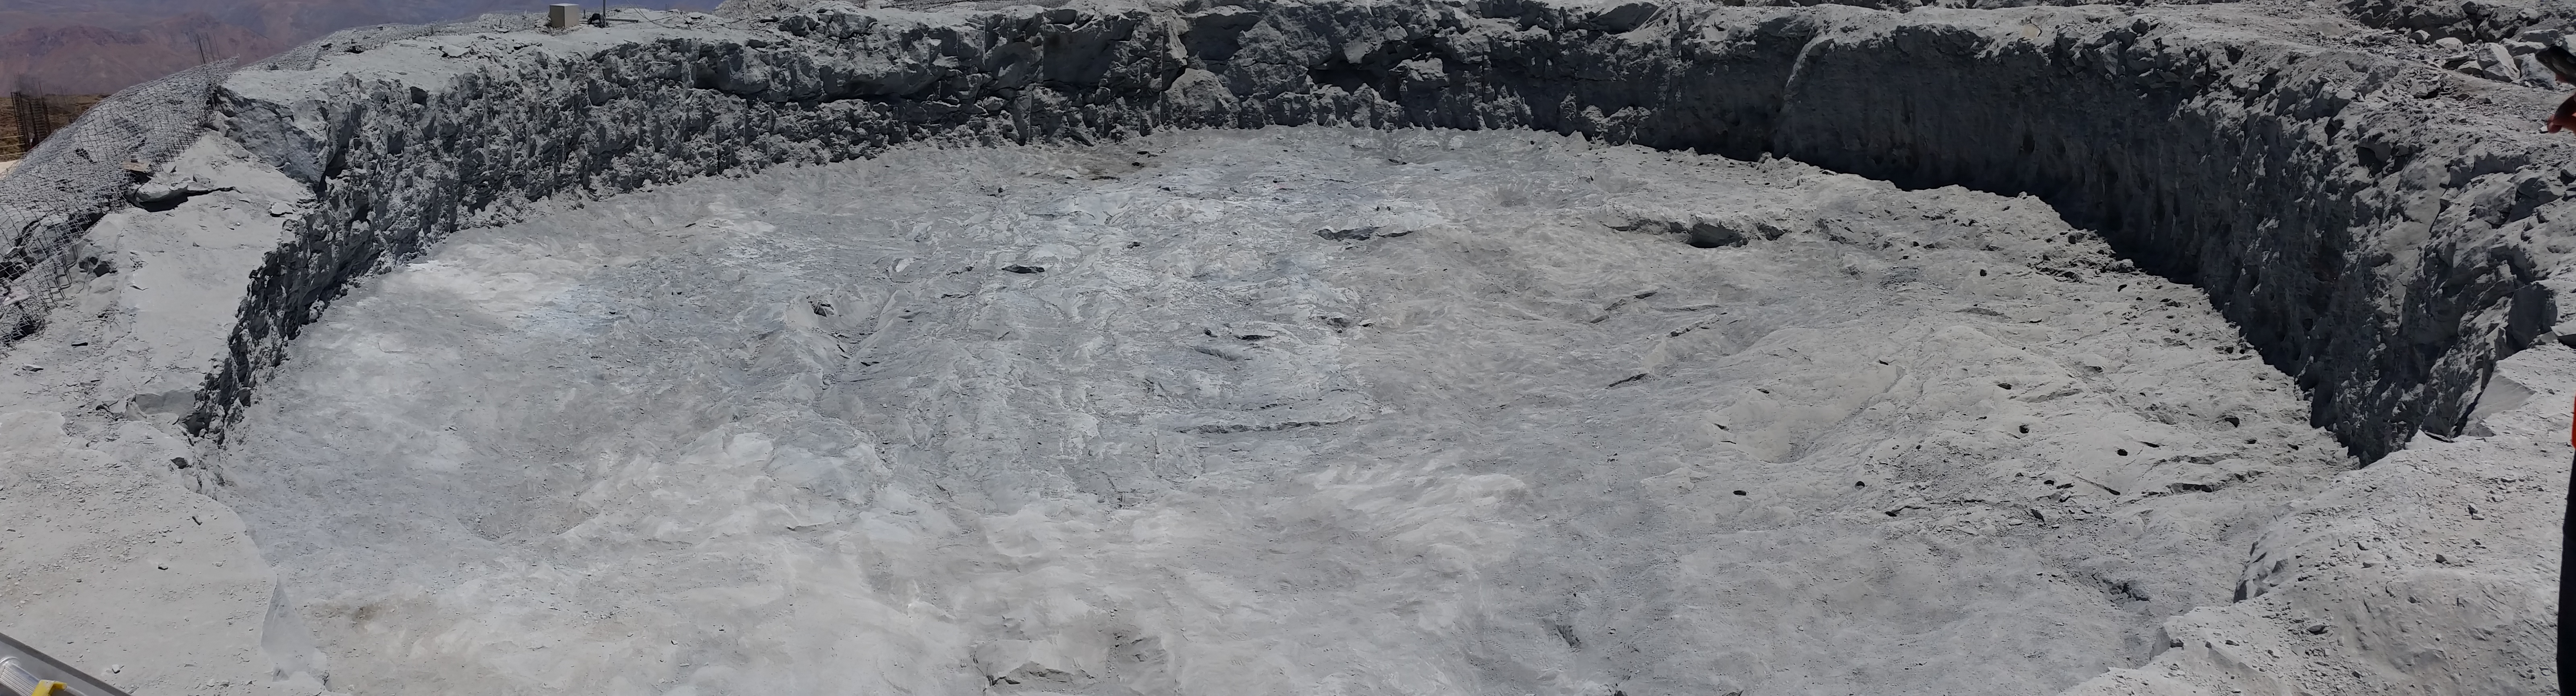

Third week of January 2016 Collection

Final preparation of the Pier excavation for Arcadis reception.

Credit: Rubin Observatory/NSF/AURA